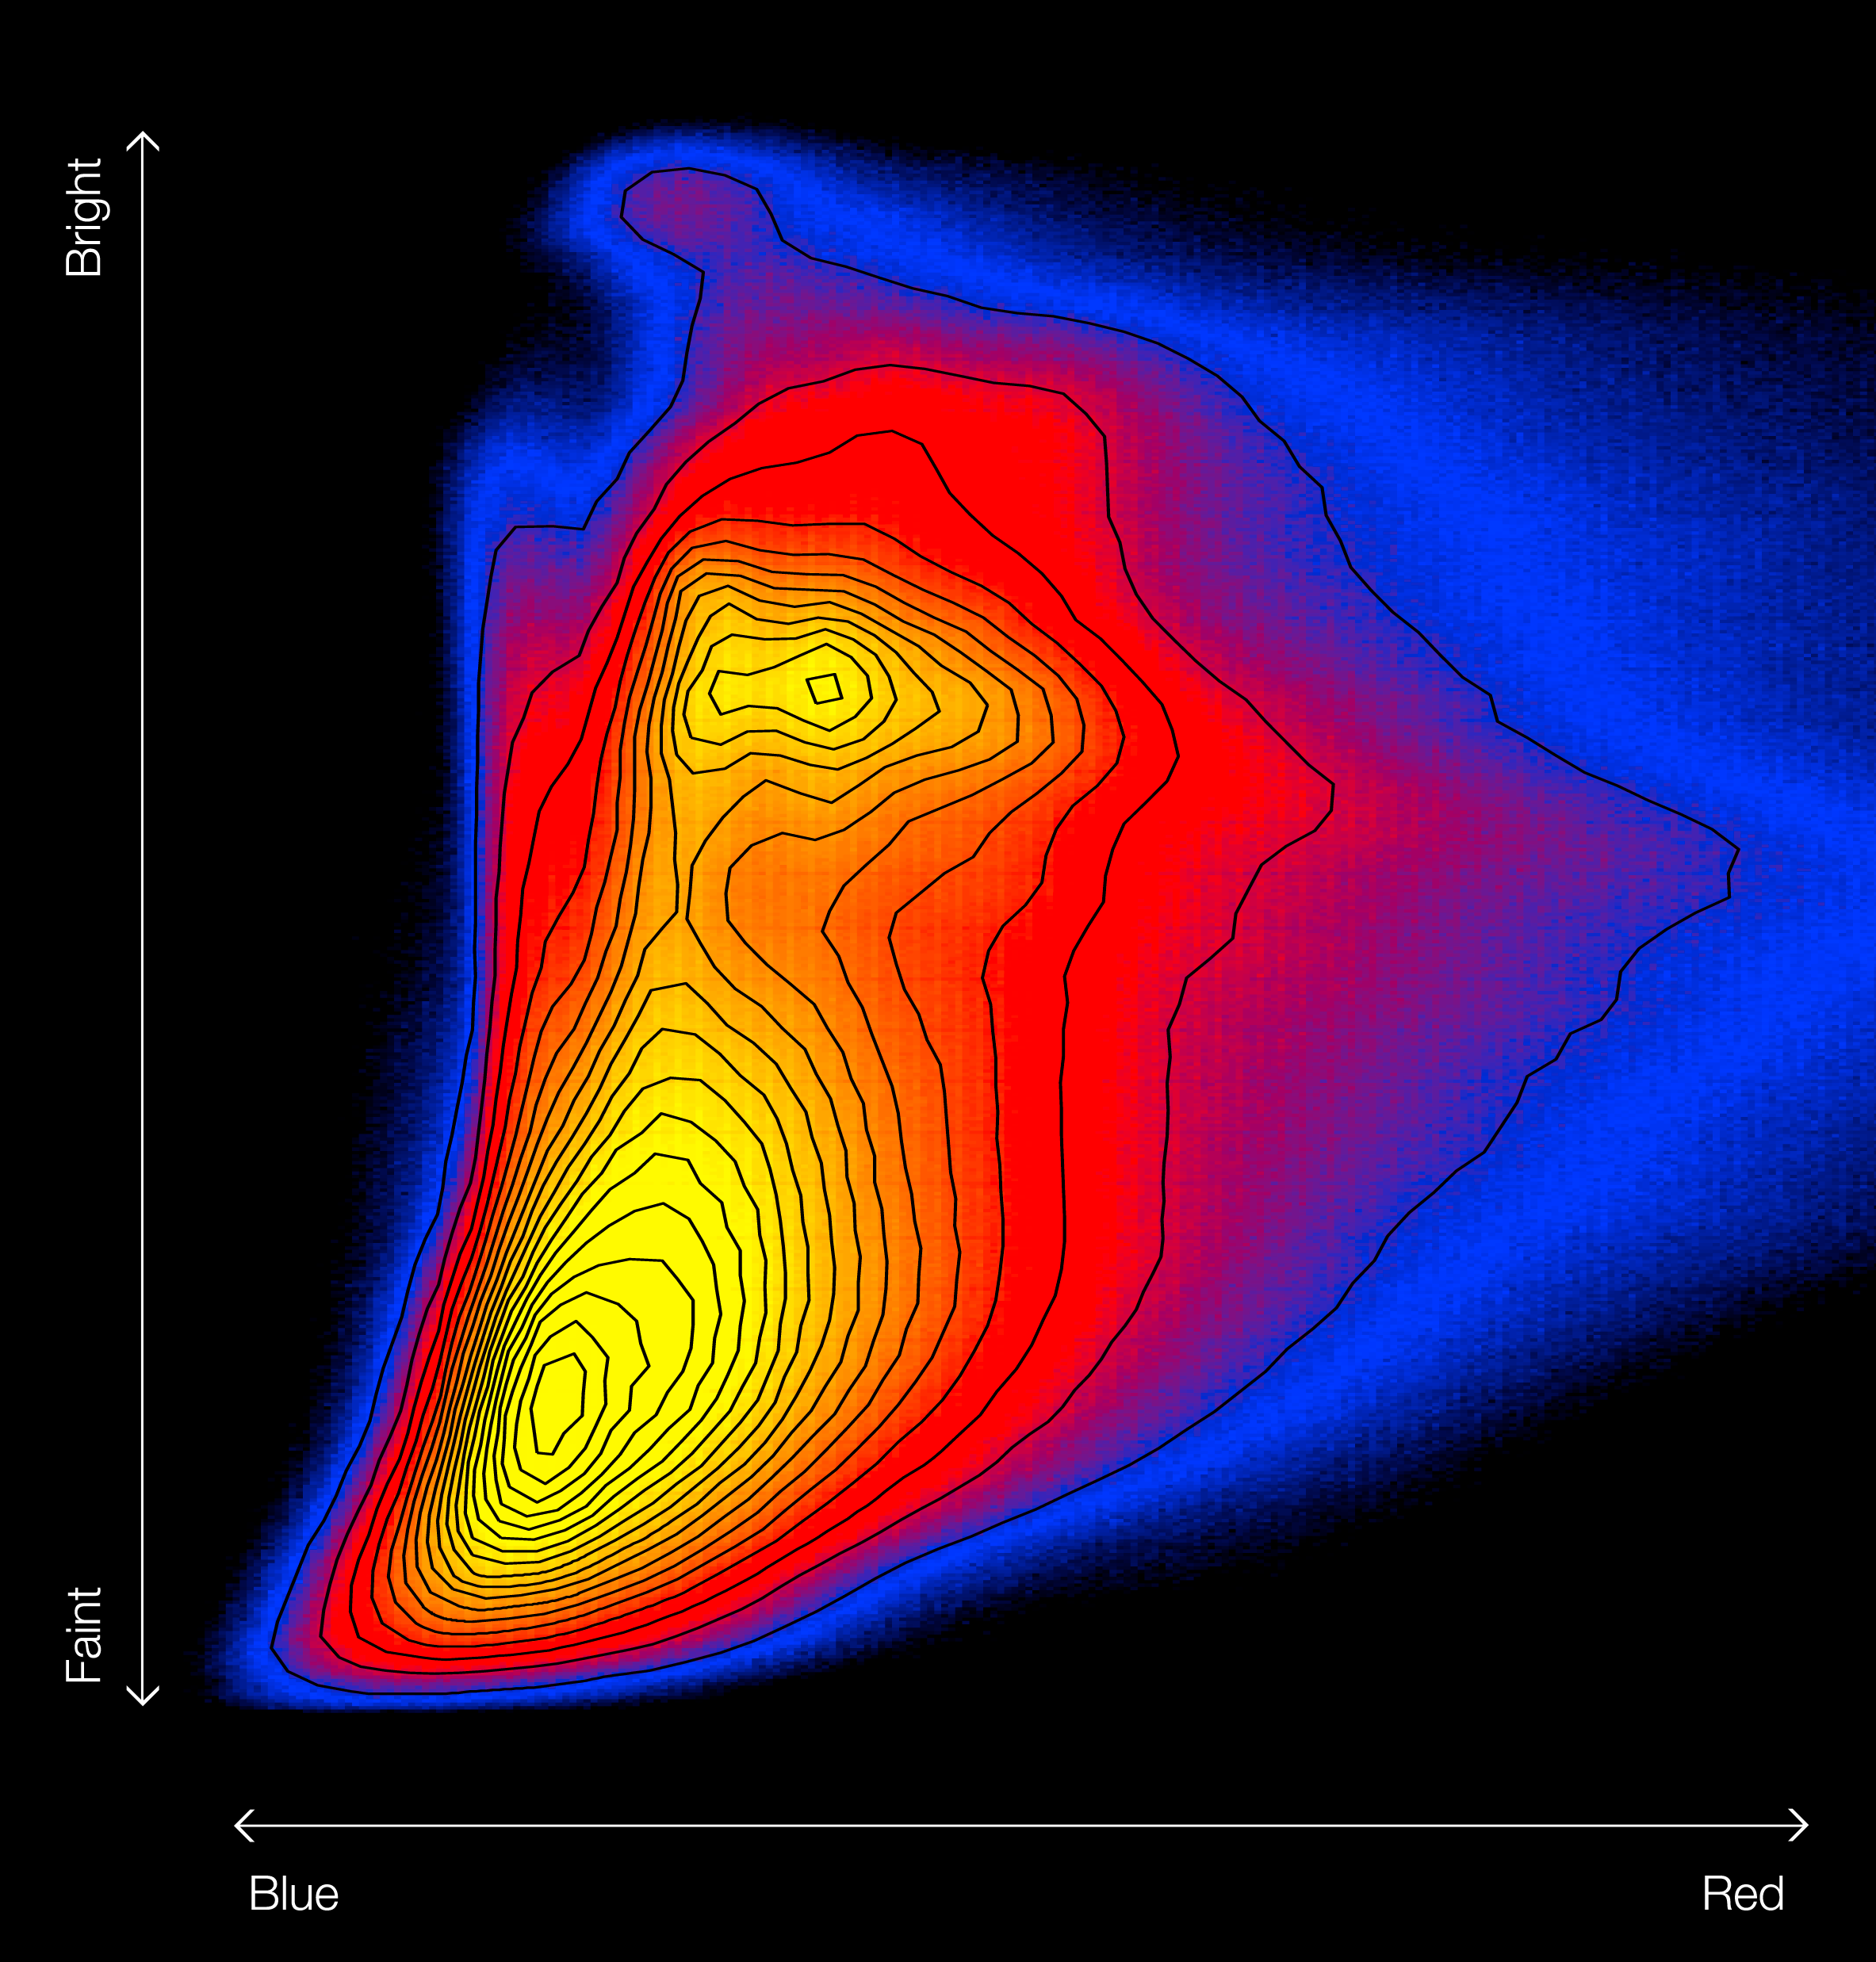

Colour–magnitude diagram of the Galactic bulge

This diagram plots the brightnesses of more than 84 million stars in the central part of the Milky Way against their colours, measured from many VISTA images as part of the VVV survey. This is the first time that such a colour–magnitude diagram has been made for the entire Galactic bulge and creates the richest colour–magnitude diagram ever assembled. Brighter stars appear towards the top, fainter towards the bottom and redder stars to the right and bluer ones to the left. Most stars lie in the yellow regions, with fewer in the bluer parts of the diagram. More evolved red giant stars appear at the upper-right and fainter dwarfs at the bottom.

Credit: ESO/VVV Survey/D. Minniti/R. Saito